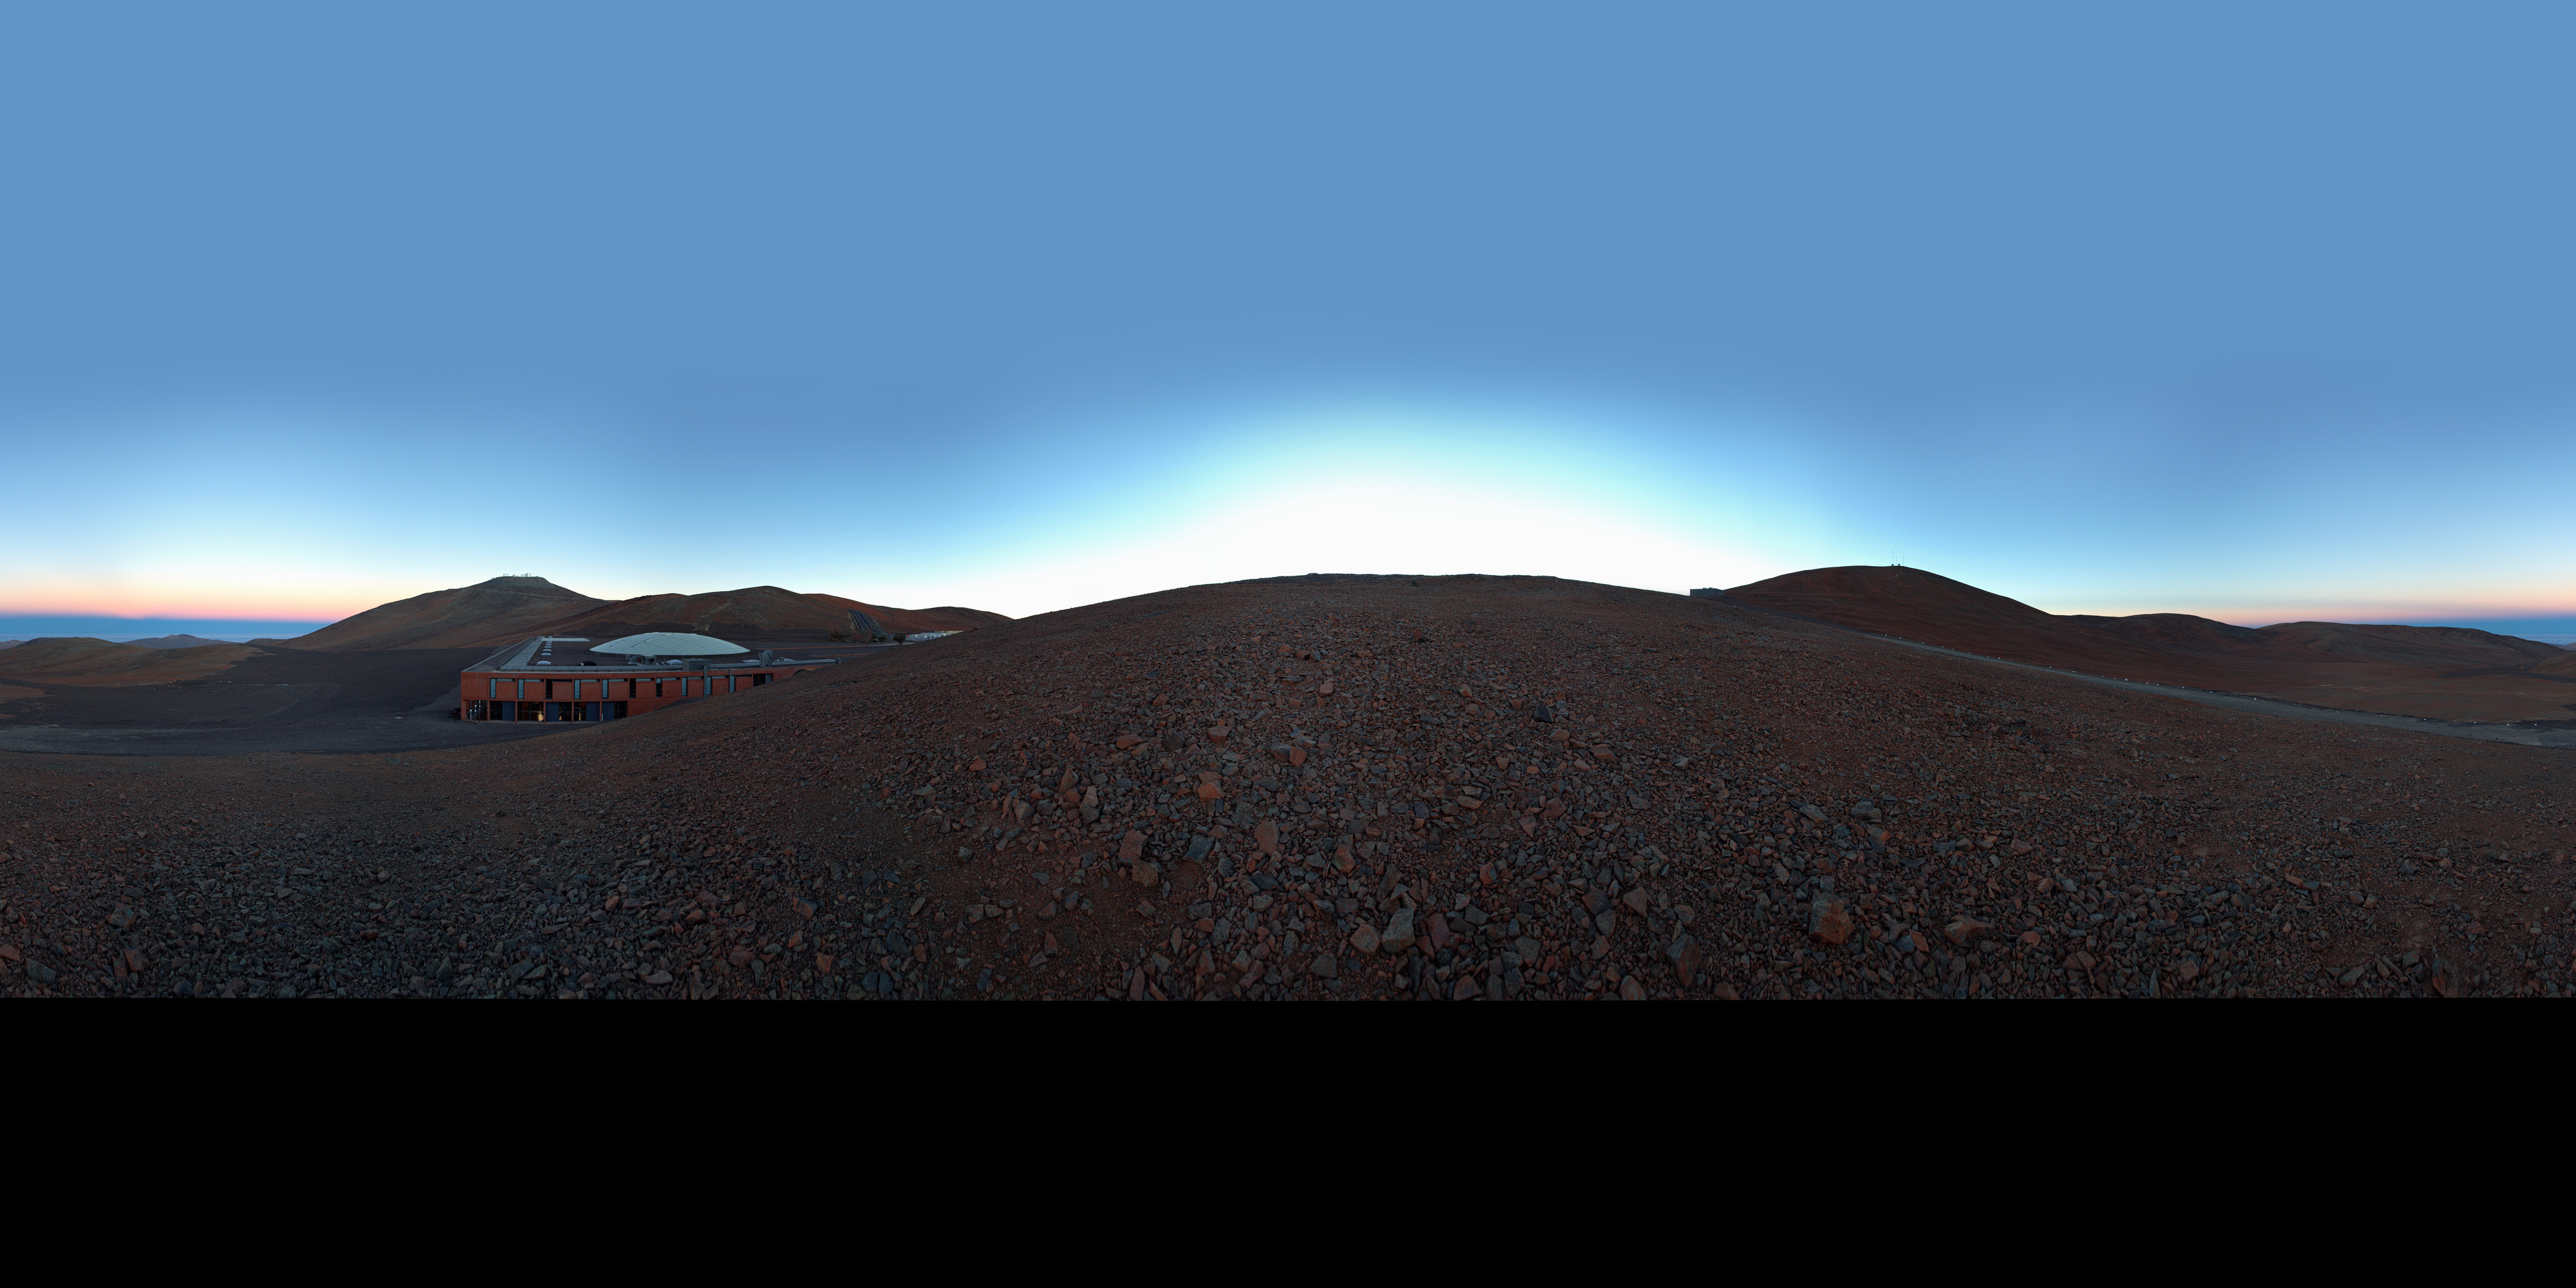

Panoramic view of Paranal

An equirectangular 360 degree panorama showing a view of Paranal Observatory. In the middle of the image Paranal's Residencia hotel lies sheltered by the slope of the mountain. Right behind, the Very Large Telescope (VLT) rests atop the mountain.

Credit: ESO